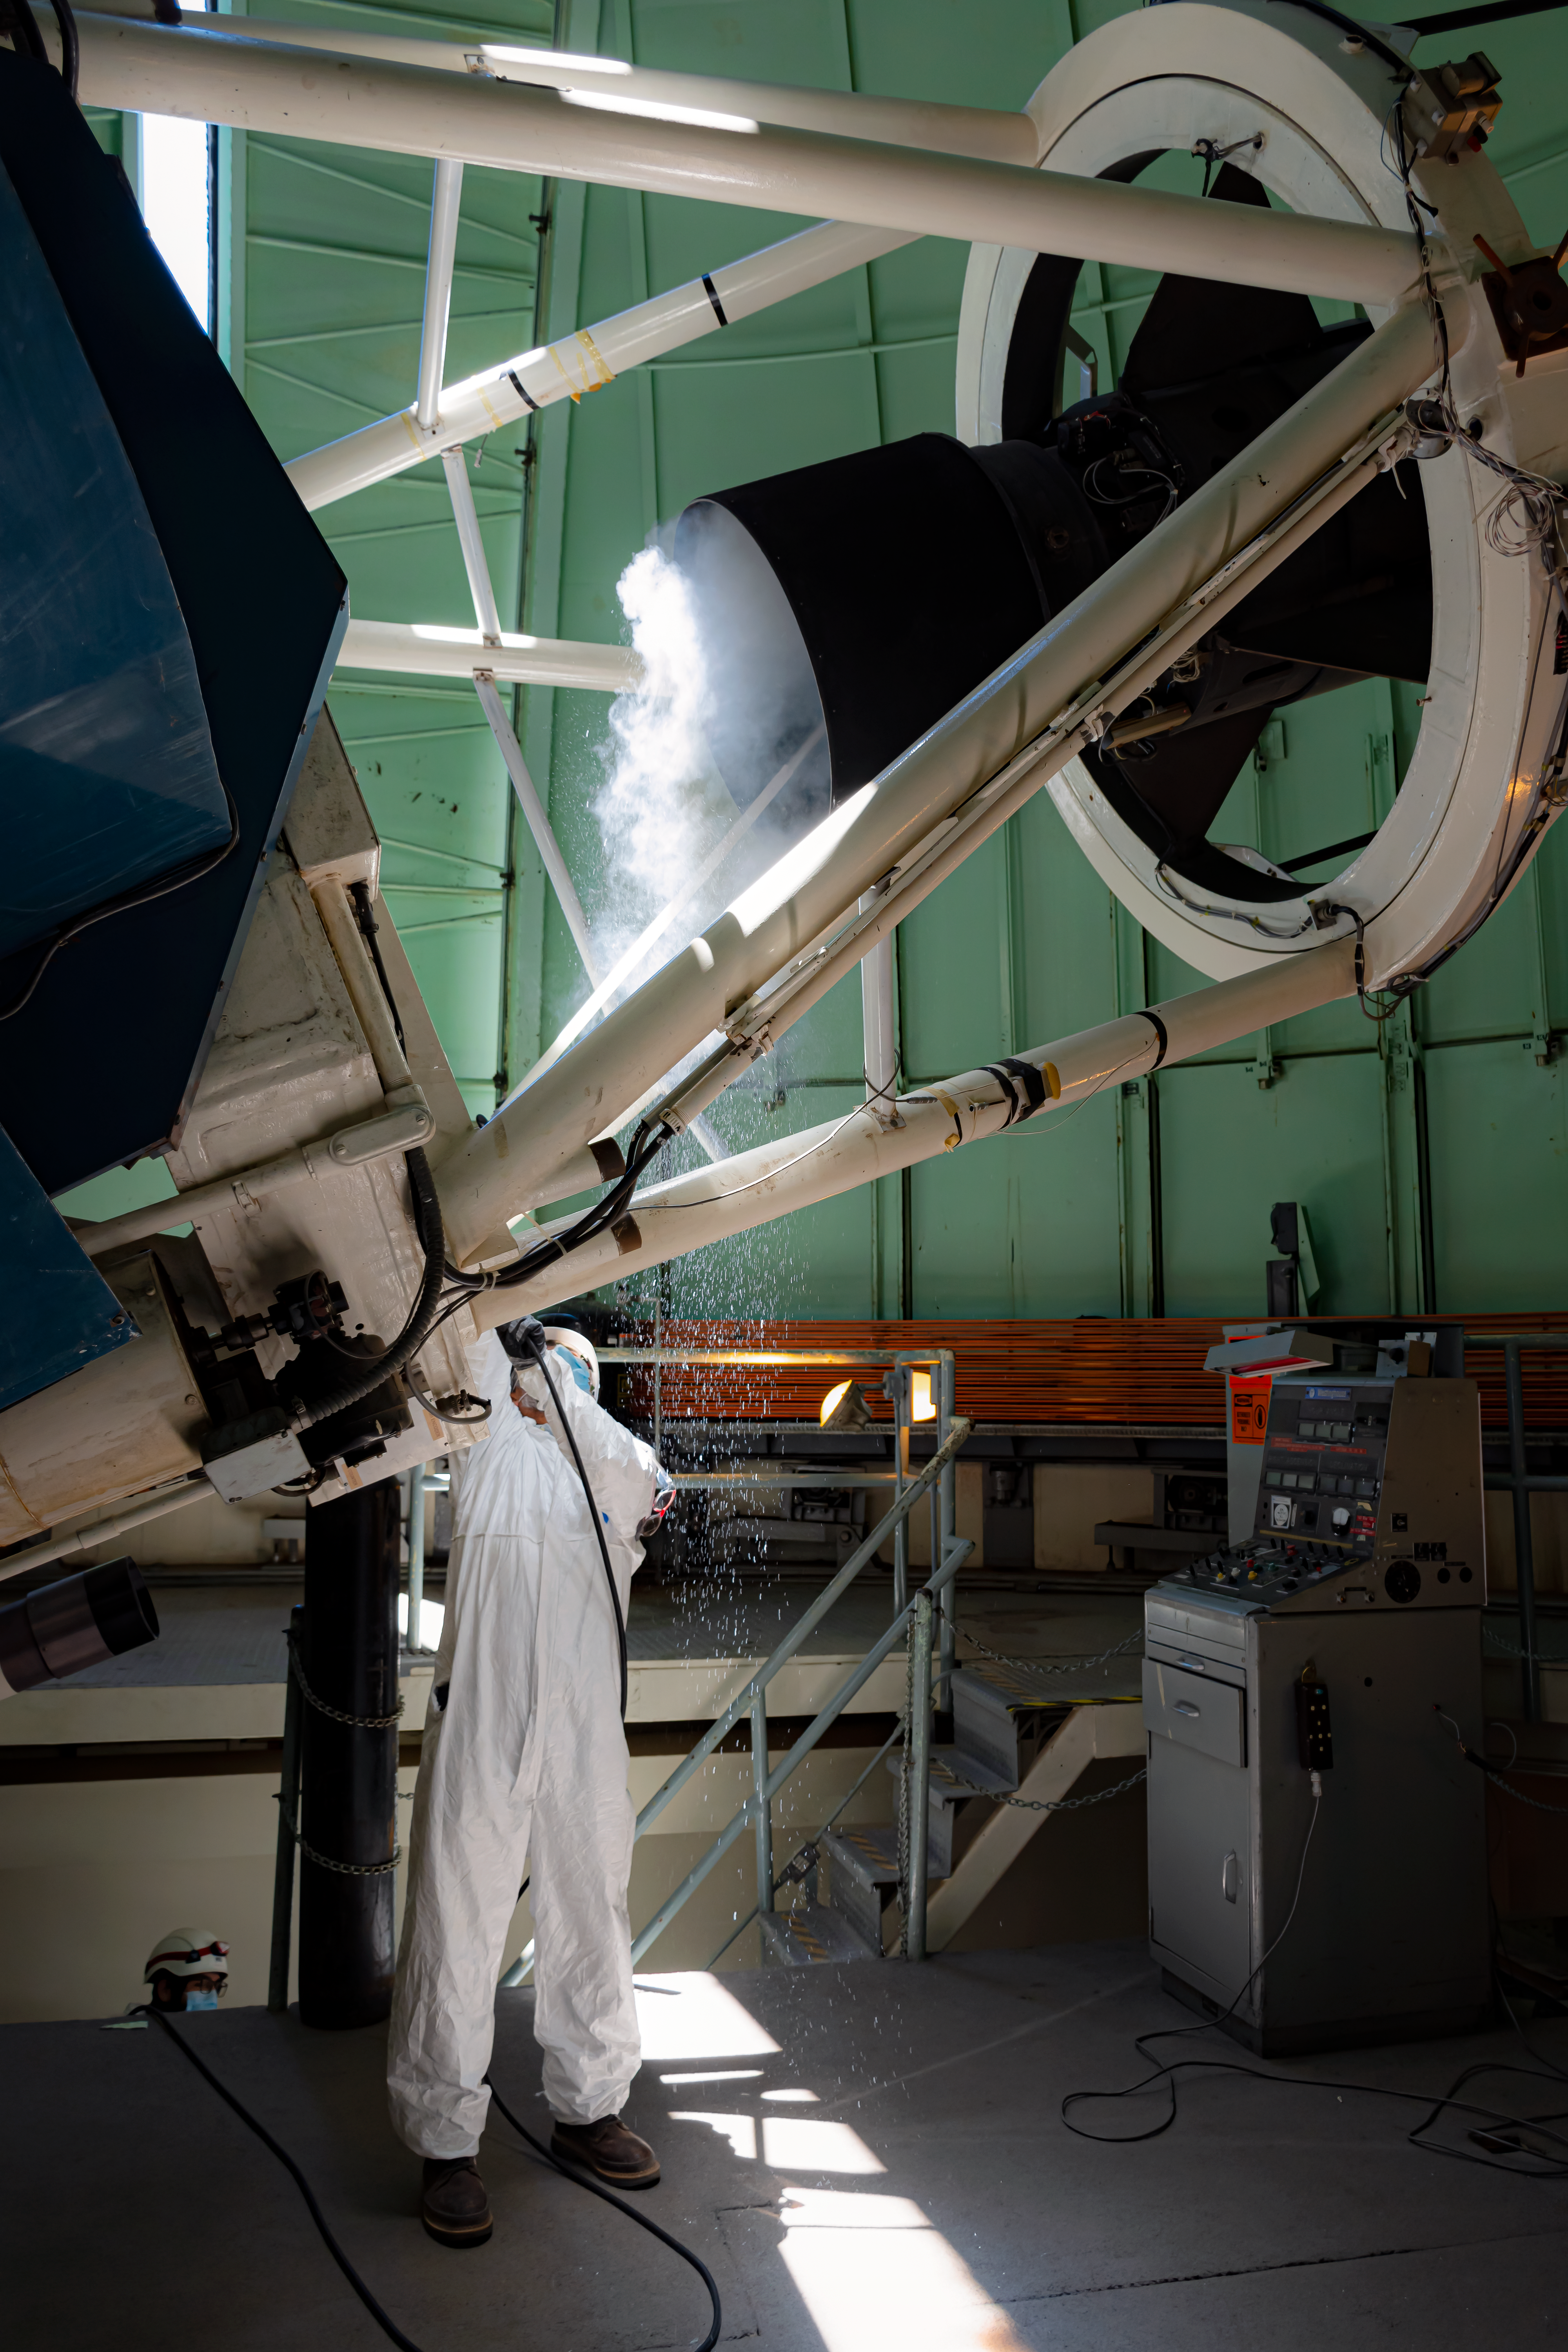

Maintenance at the SMART 1.5-meter telescope

Juan Andrade, Mechanical Assistant, cleaning the secondary mirror of the 1.5-meter telescope of the SMART telescope complex at Cerro Tololo Inter-American Observatory.

Credit: CTIO/NOIRLab/NSF/AURA/D. Munizaga